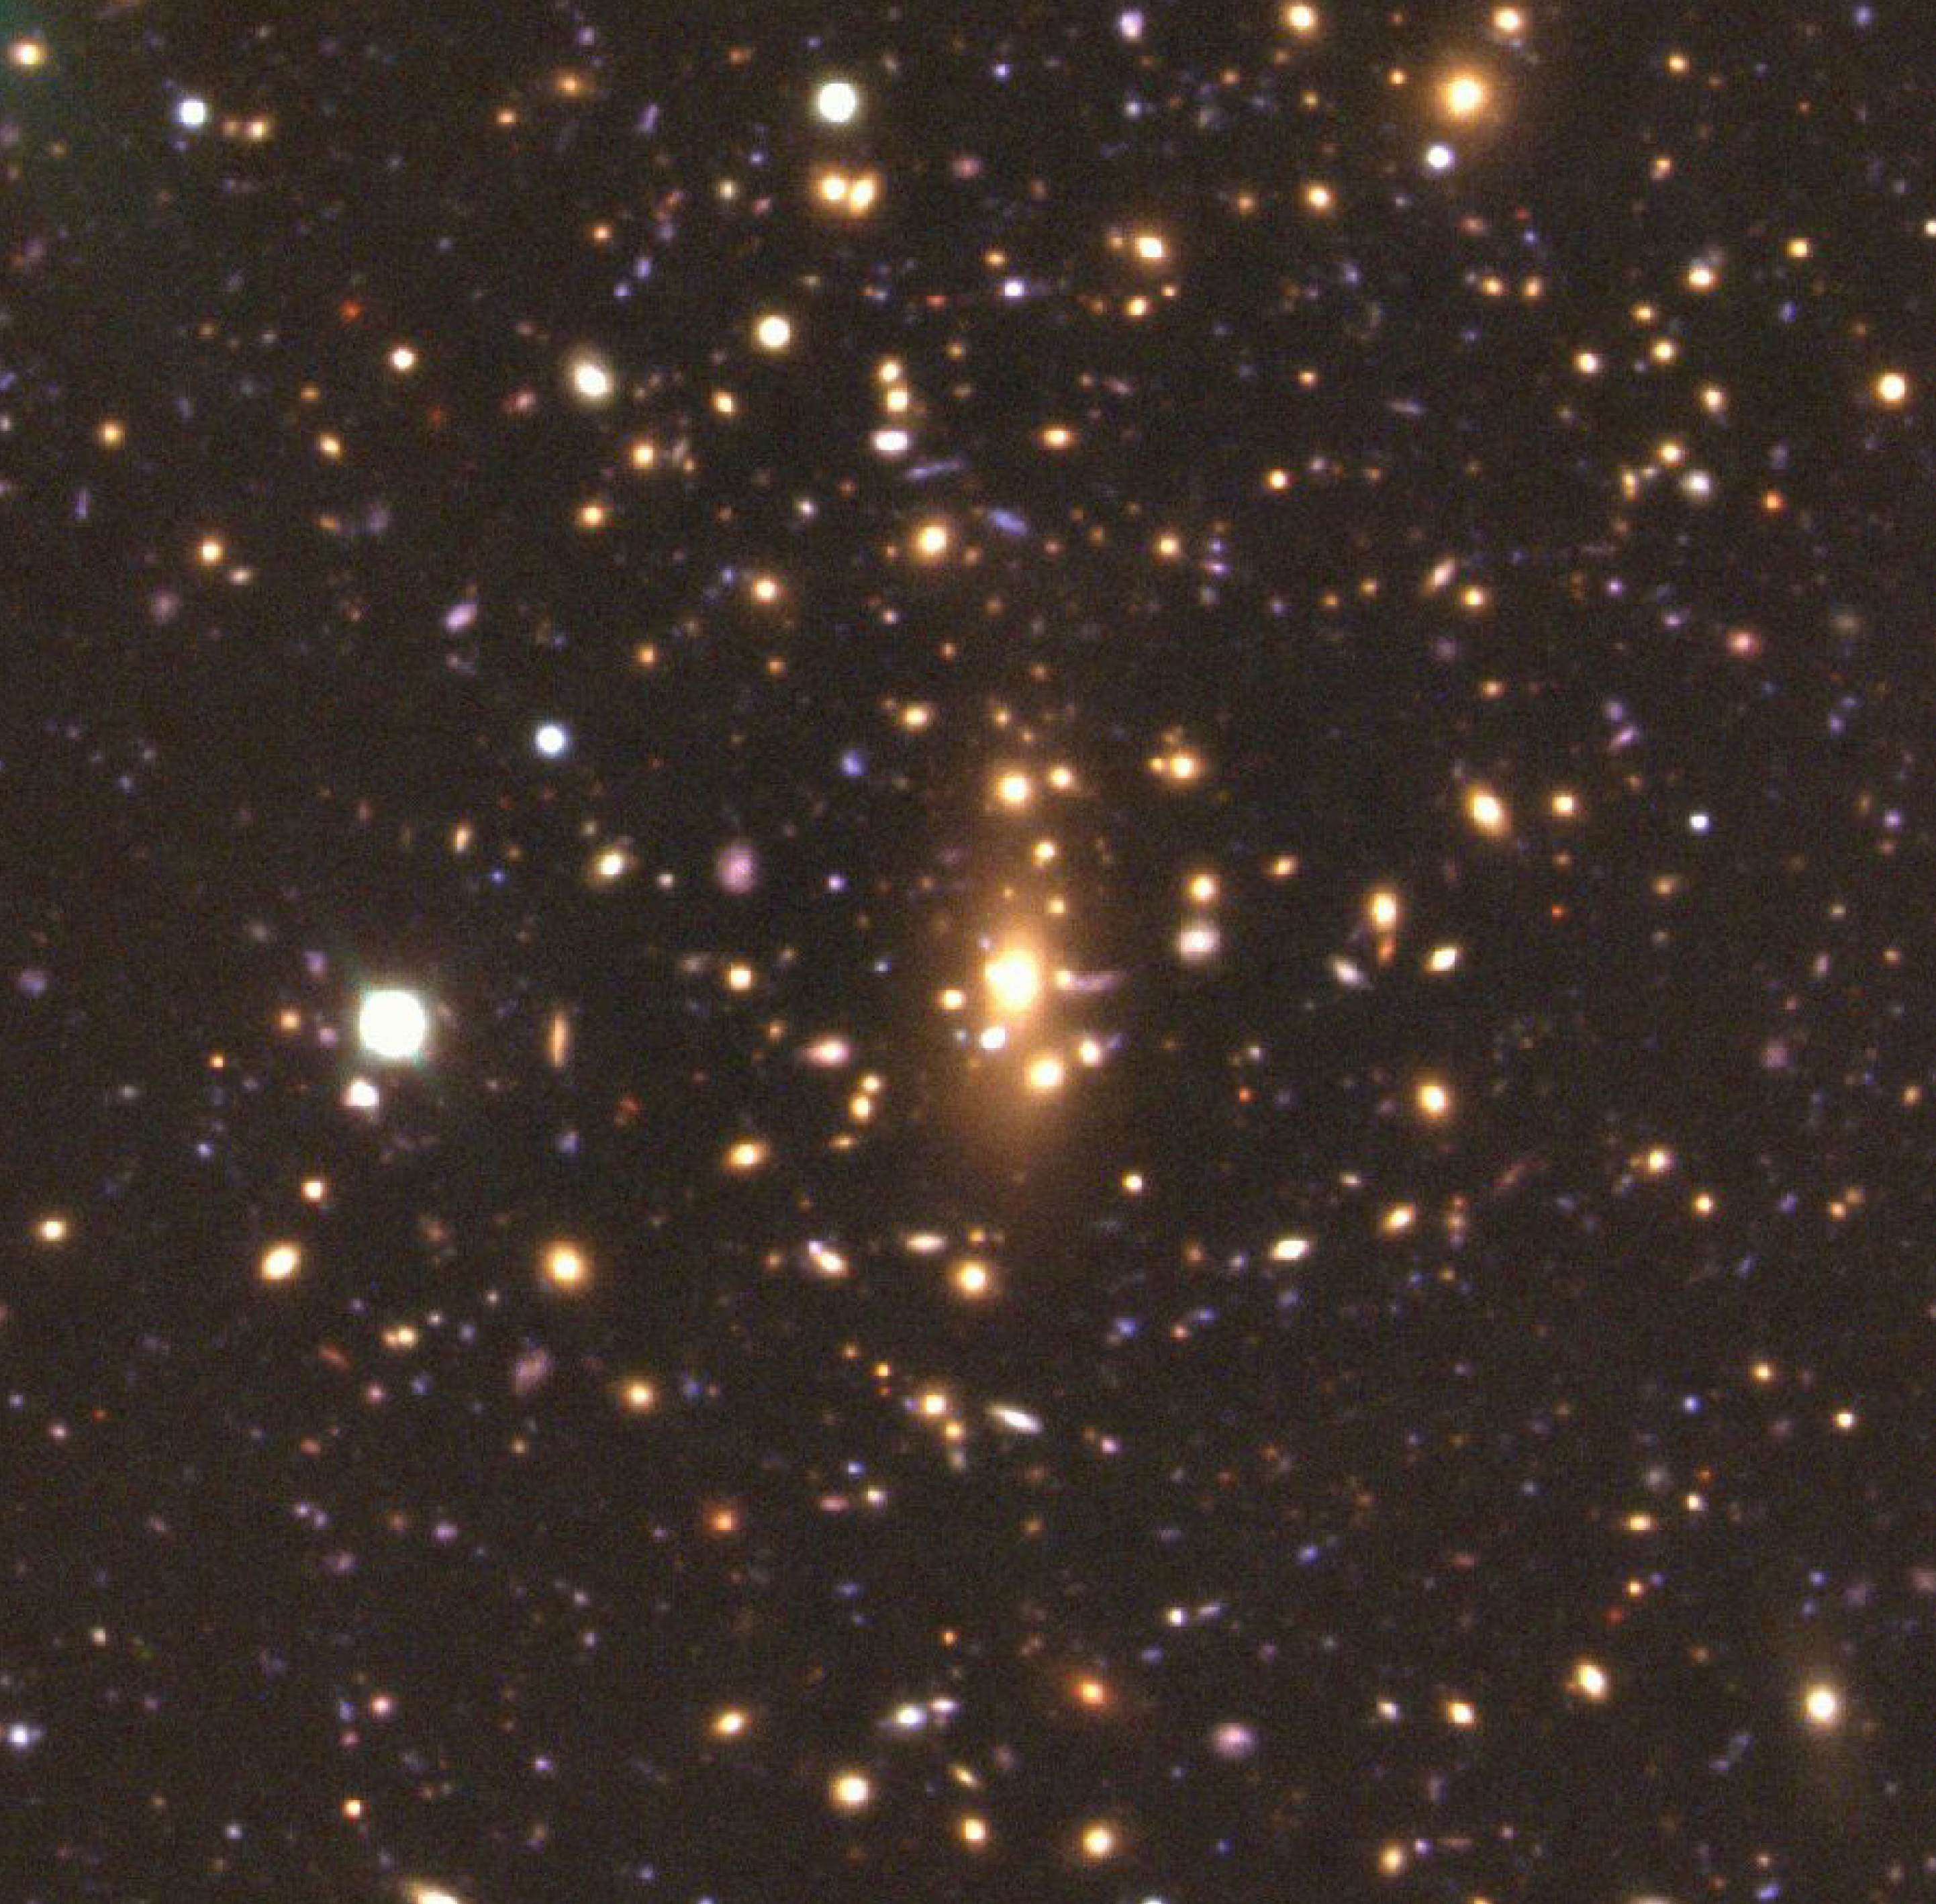

Centre of galaxy cluster MS1008.1-1224

True-colour image of the centre of the cluster of galaxies, MS1008.1-1224, combined from exposures with the FORS1 multi-mode instrument at VLT UT1, in the four optical bands, B (blue; exposure time 4950 sec; image quality 0.60 - 0.85 arcsec), V (green; 5400 sec; 0.50 - 0.75 arcsec), R (red; 5400 sec; 0.45 - 0.75 arcsec) and I (near-infrared; 4050 sec; 0.45 - 0.75). The field measures about 200 x 200 arcsec 2.

Credit: ESO